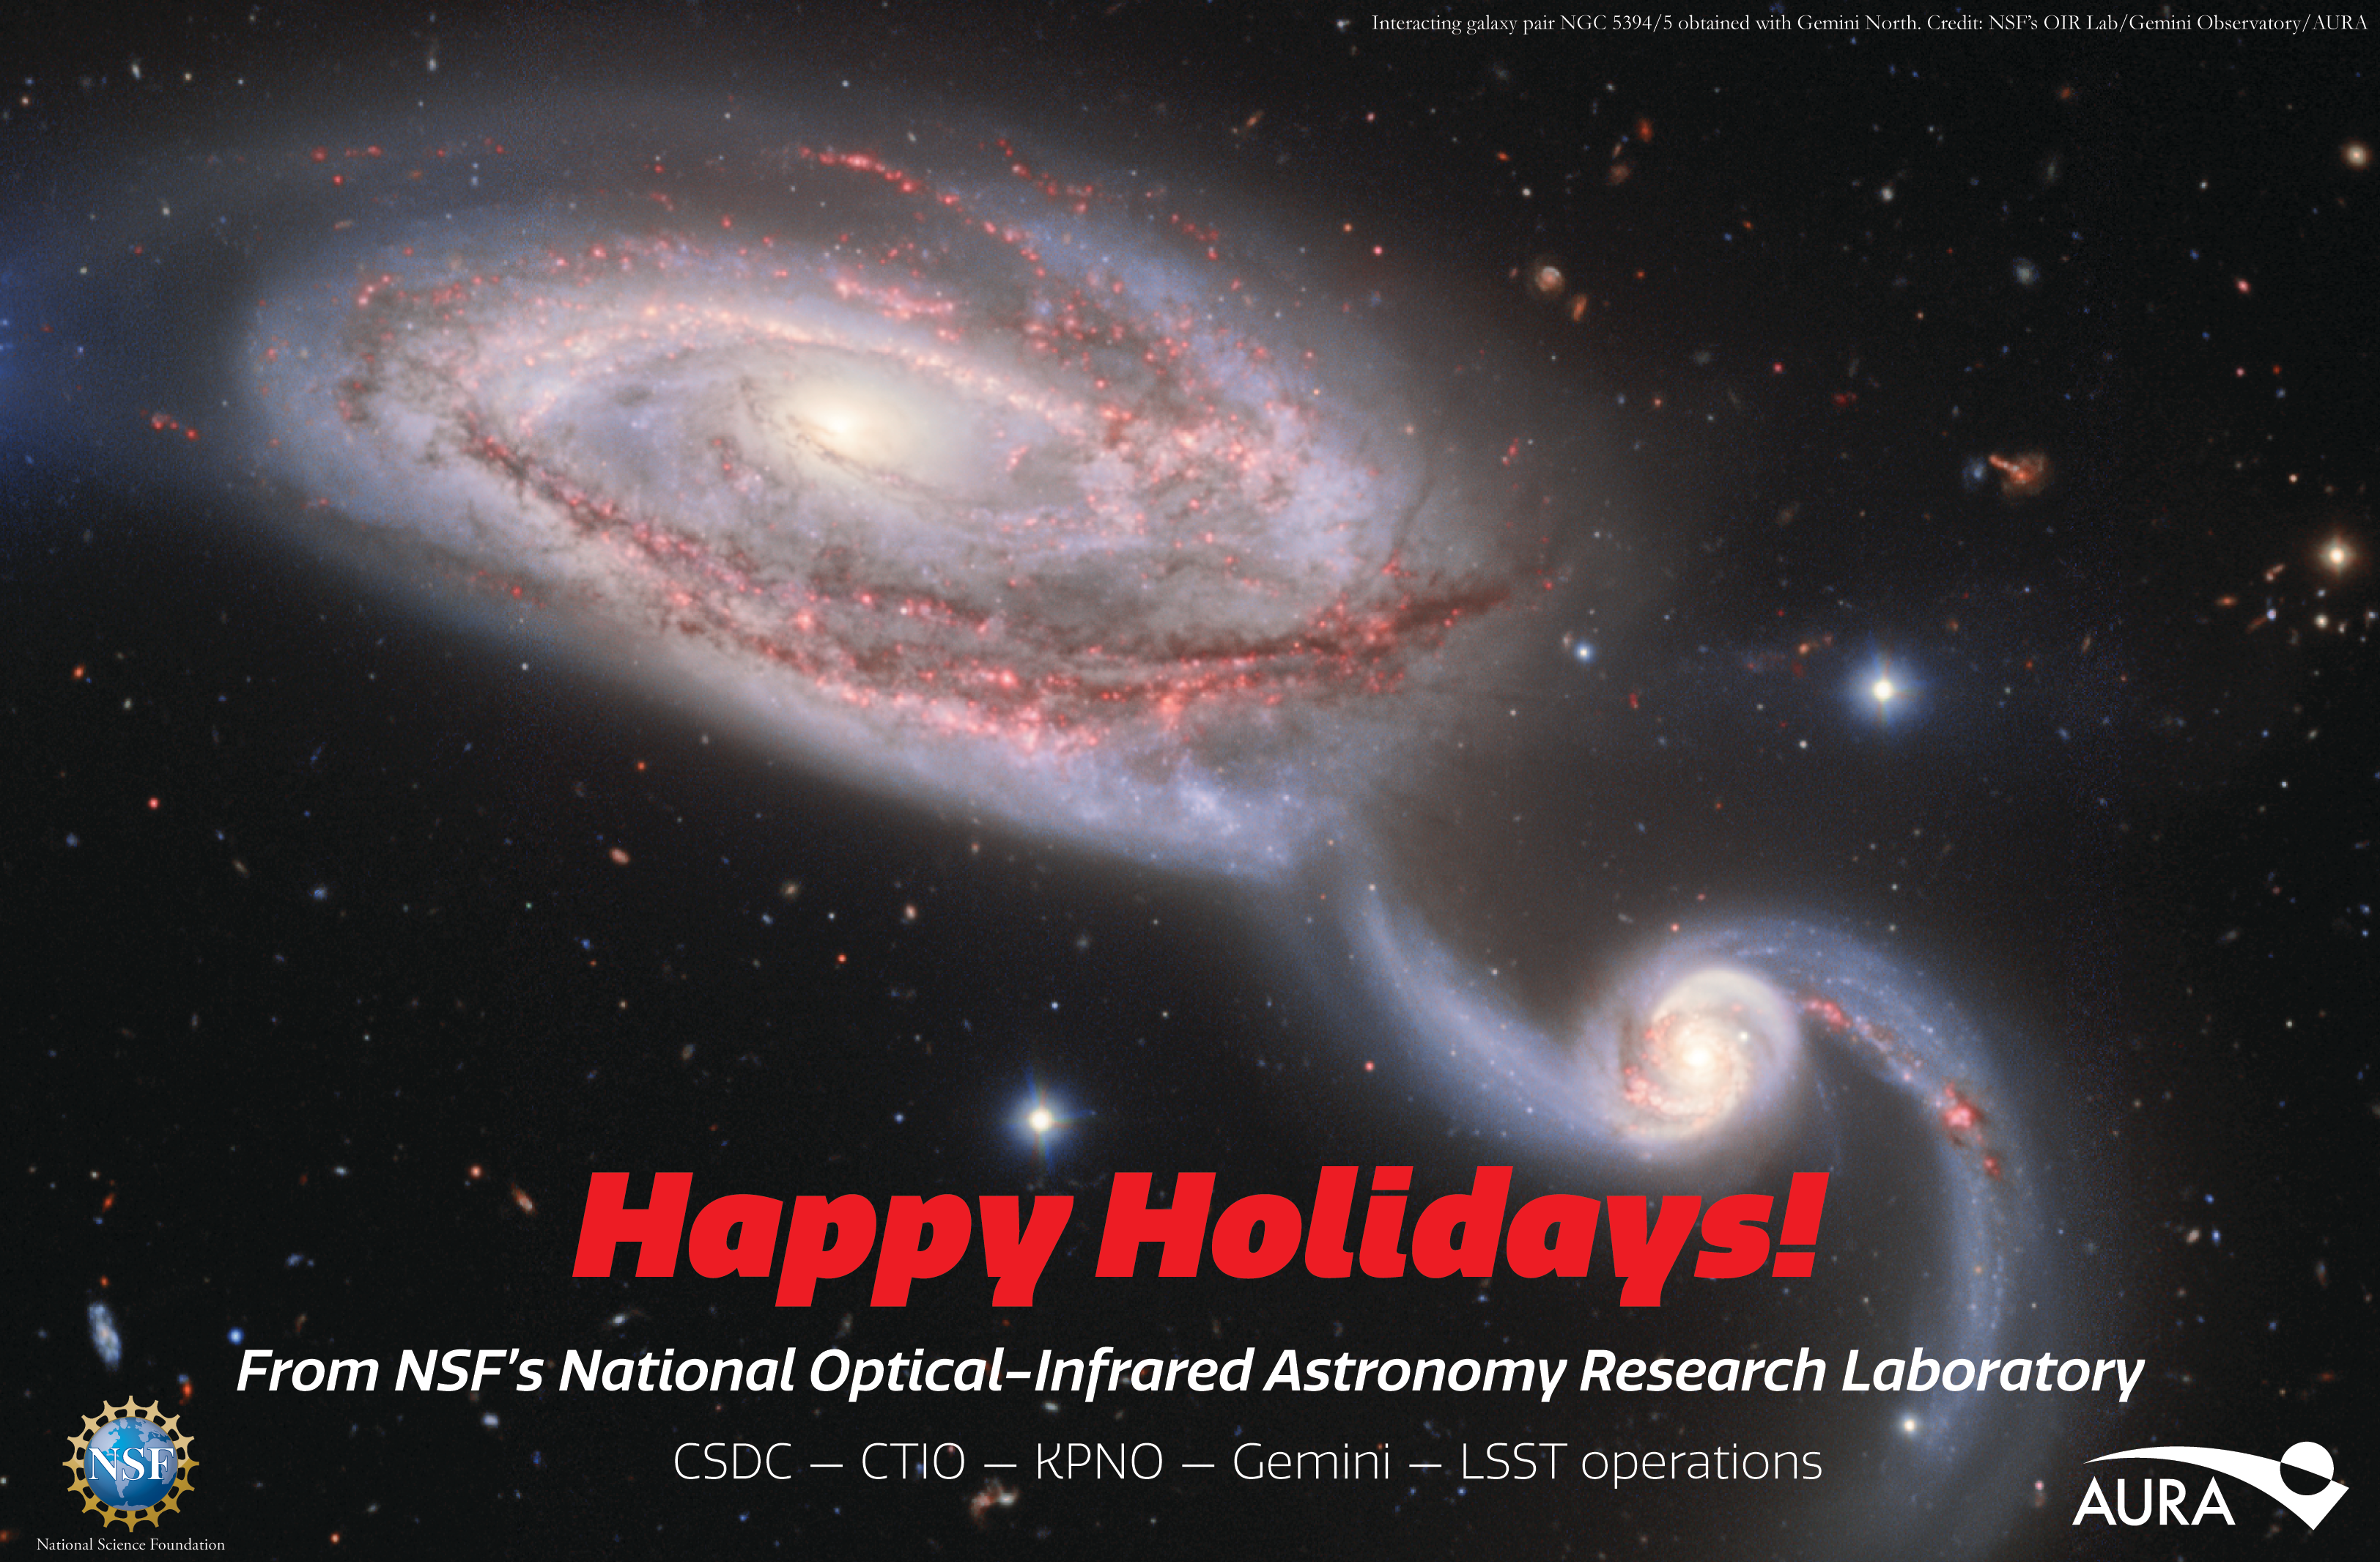

Happy Holidays from NOIRLab

The staff of NSF NOIRLab wish you and yours a happy holiday season and hope your skies are clear, dark and full of stars!

Credit: Gemini Observatory/NOIRLab/NSF/AURA